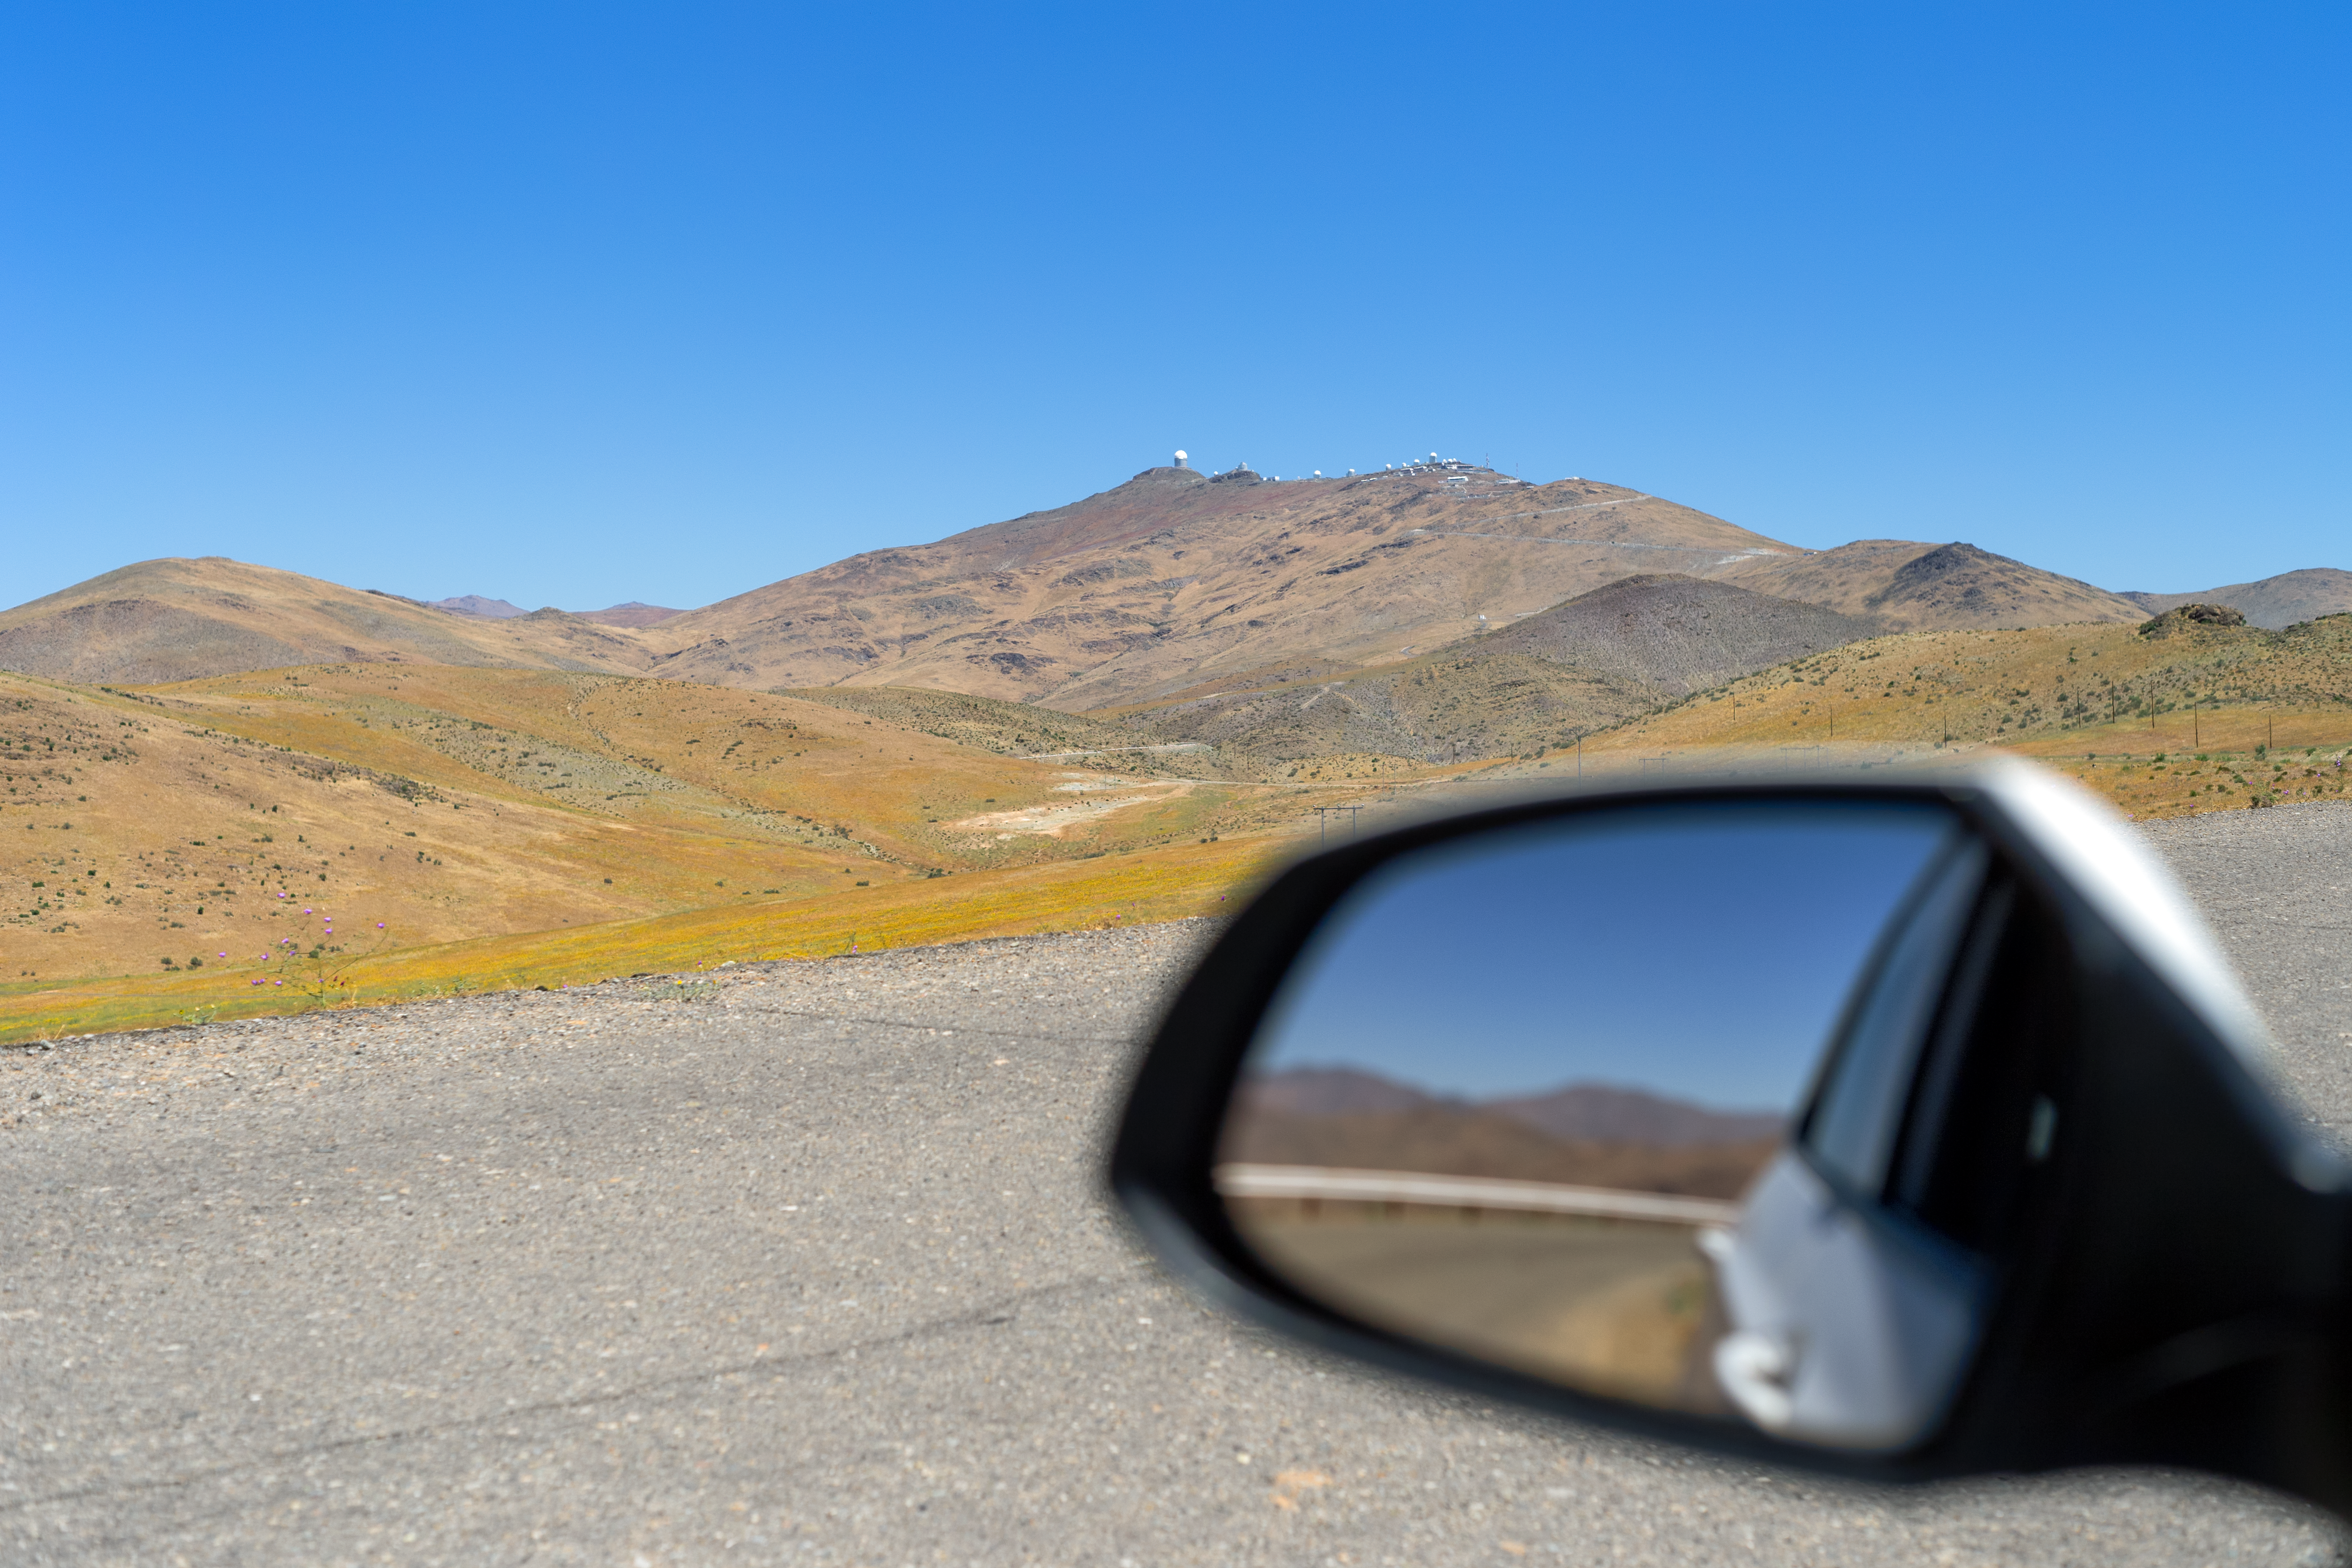

Atacama Desert in spring

The Atacama Desert in the spring, with La Silla Observatory in the distance.

Credit: P. Horálek/ESO